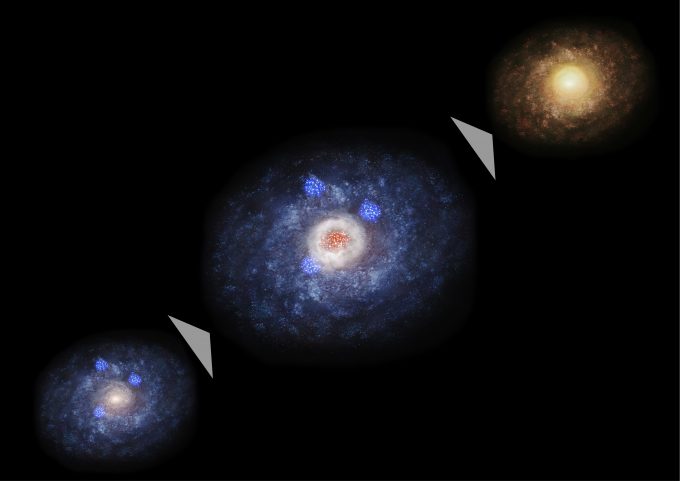

Evolution diagram of a galaxy

Evolution diagram of a galaxy. First the galaxy is dominated by the disk component (left) but active star formation occurs in the huge dust and gas cloud at the center of the galaxy (center). Then the galaxy is dominated by the stellar bulge and becomes an elliptical or lenticular galaxy.

Credit: NAOJ